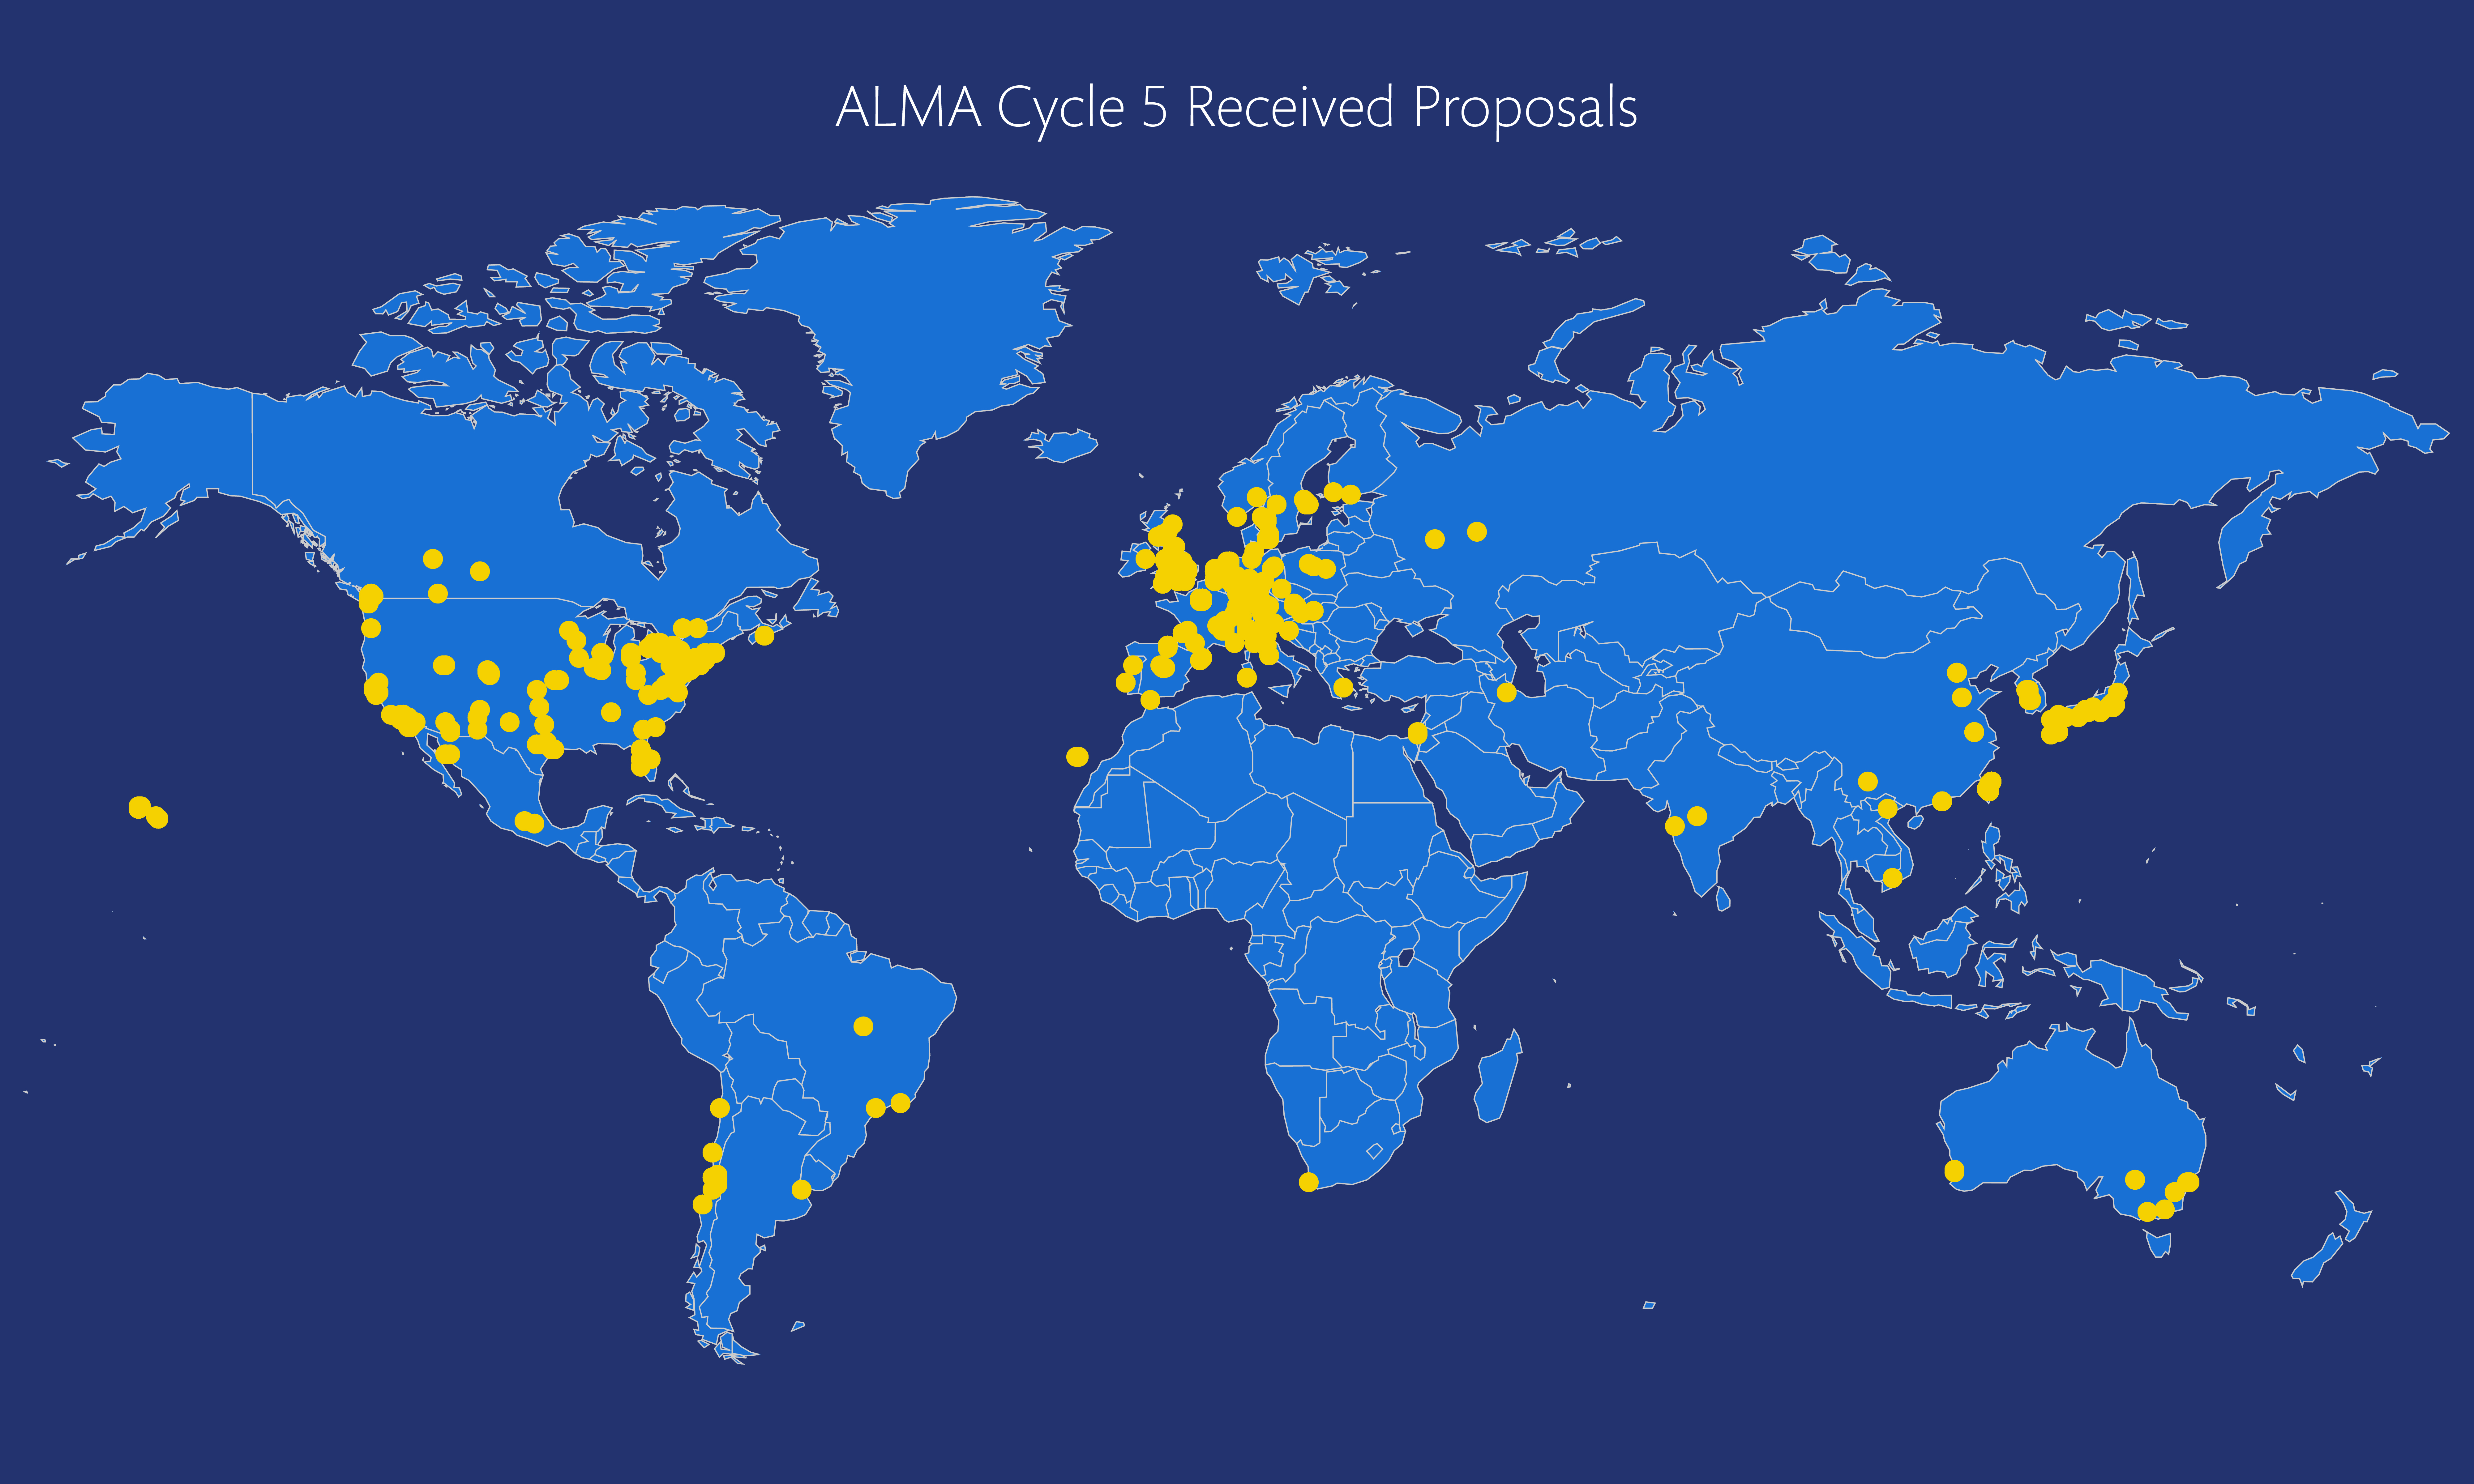

Locations of ALMA Cycle 5 proposers

This map shows the location from which each observation proposal was submitted.

Credit: ALMA (NRAO/NAOJ/ESO)